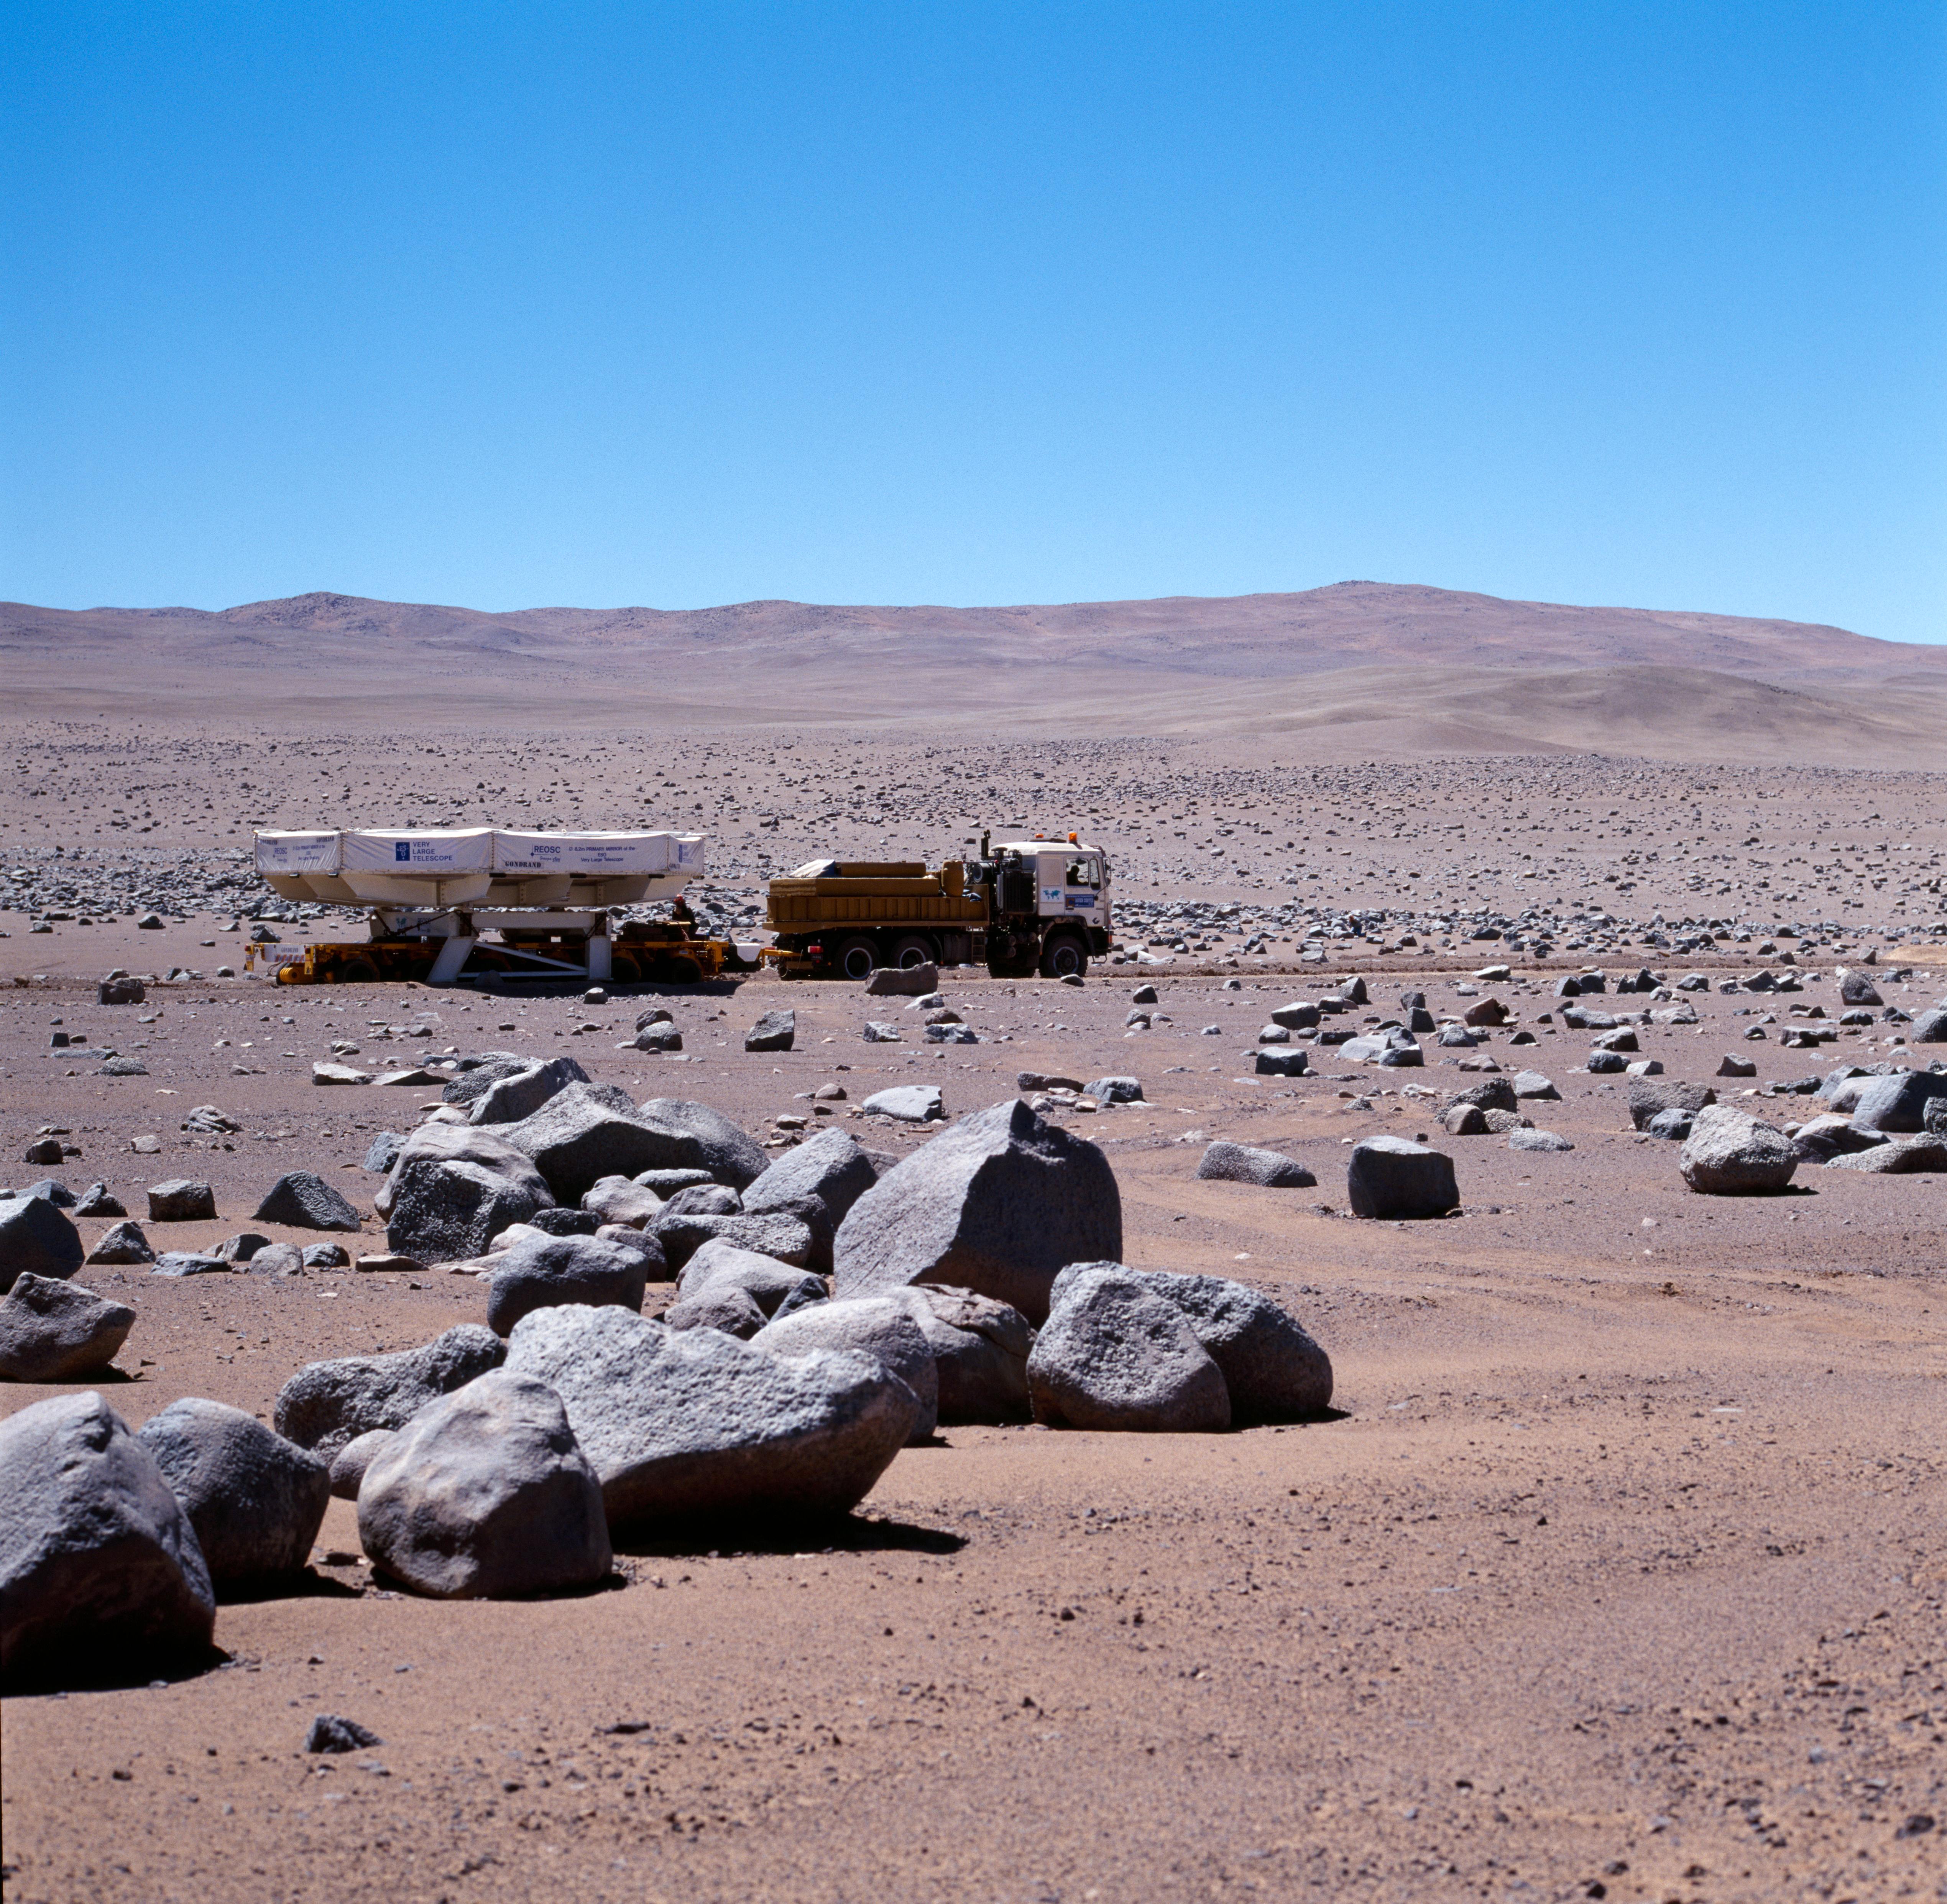

VLT M1 mirror

The transport of the first of the four 8.2-metre VLT mirrors from REOSC in France to Paranal (Chile) marked one of the most exciting moments of the VLT project.

In early November 1997, the mirror began its transatlantic journey onboard M/S Tarpon Santiago. It arrived safely in the port of Antofagasta on December 6, 1997. Resting in a special container, the mirror was unloaded from the ship onto a specially equipped heavy-load trailer.

The convoy left the dock for the Paranal Observatory on the next day, accompanied by a substantial escort of local police, shipping agents, press and film crews as well as many interested onlookers.

This picture was obtained on December 9, 1997 on the desert road known as the "Old Panamerica", at the turn-off towards the Paranal Observatory.

Moving at speeds between 3 and 6 km/h, the mirror finally arrived at Paranal in the afternoon of that day. A detailed technical inspection confirmed that the mirror was in perfect shape.

Credit: ESO